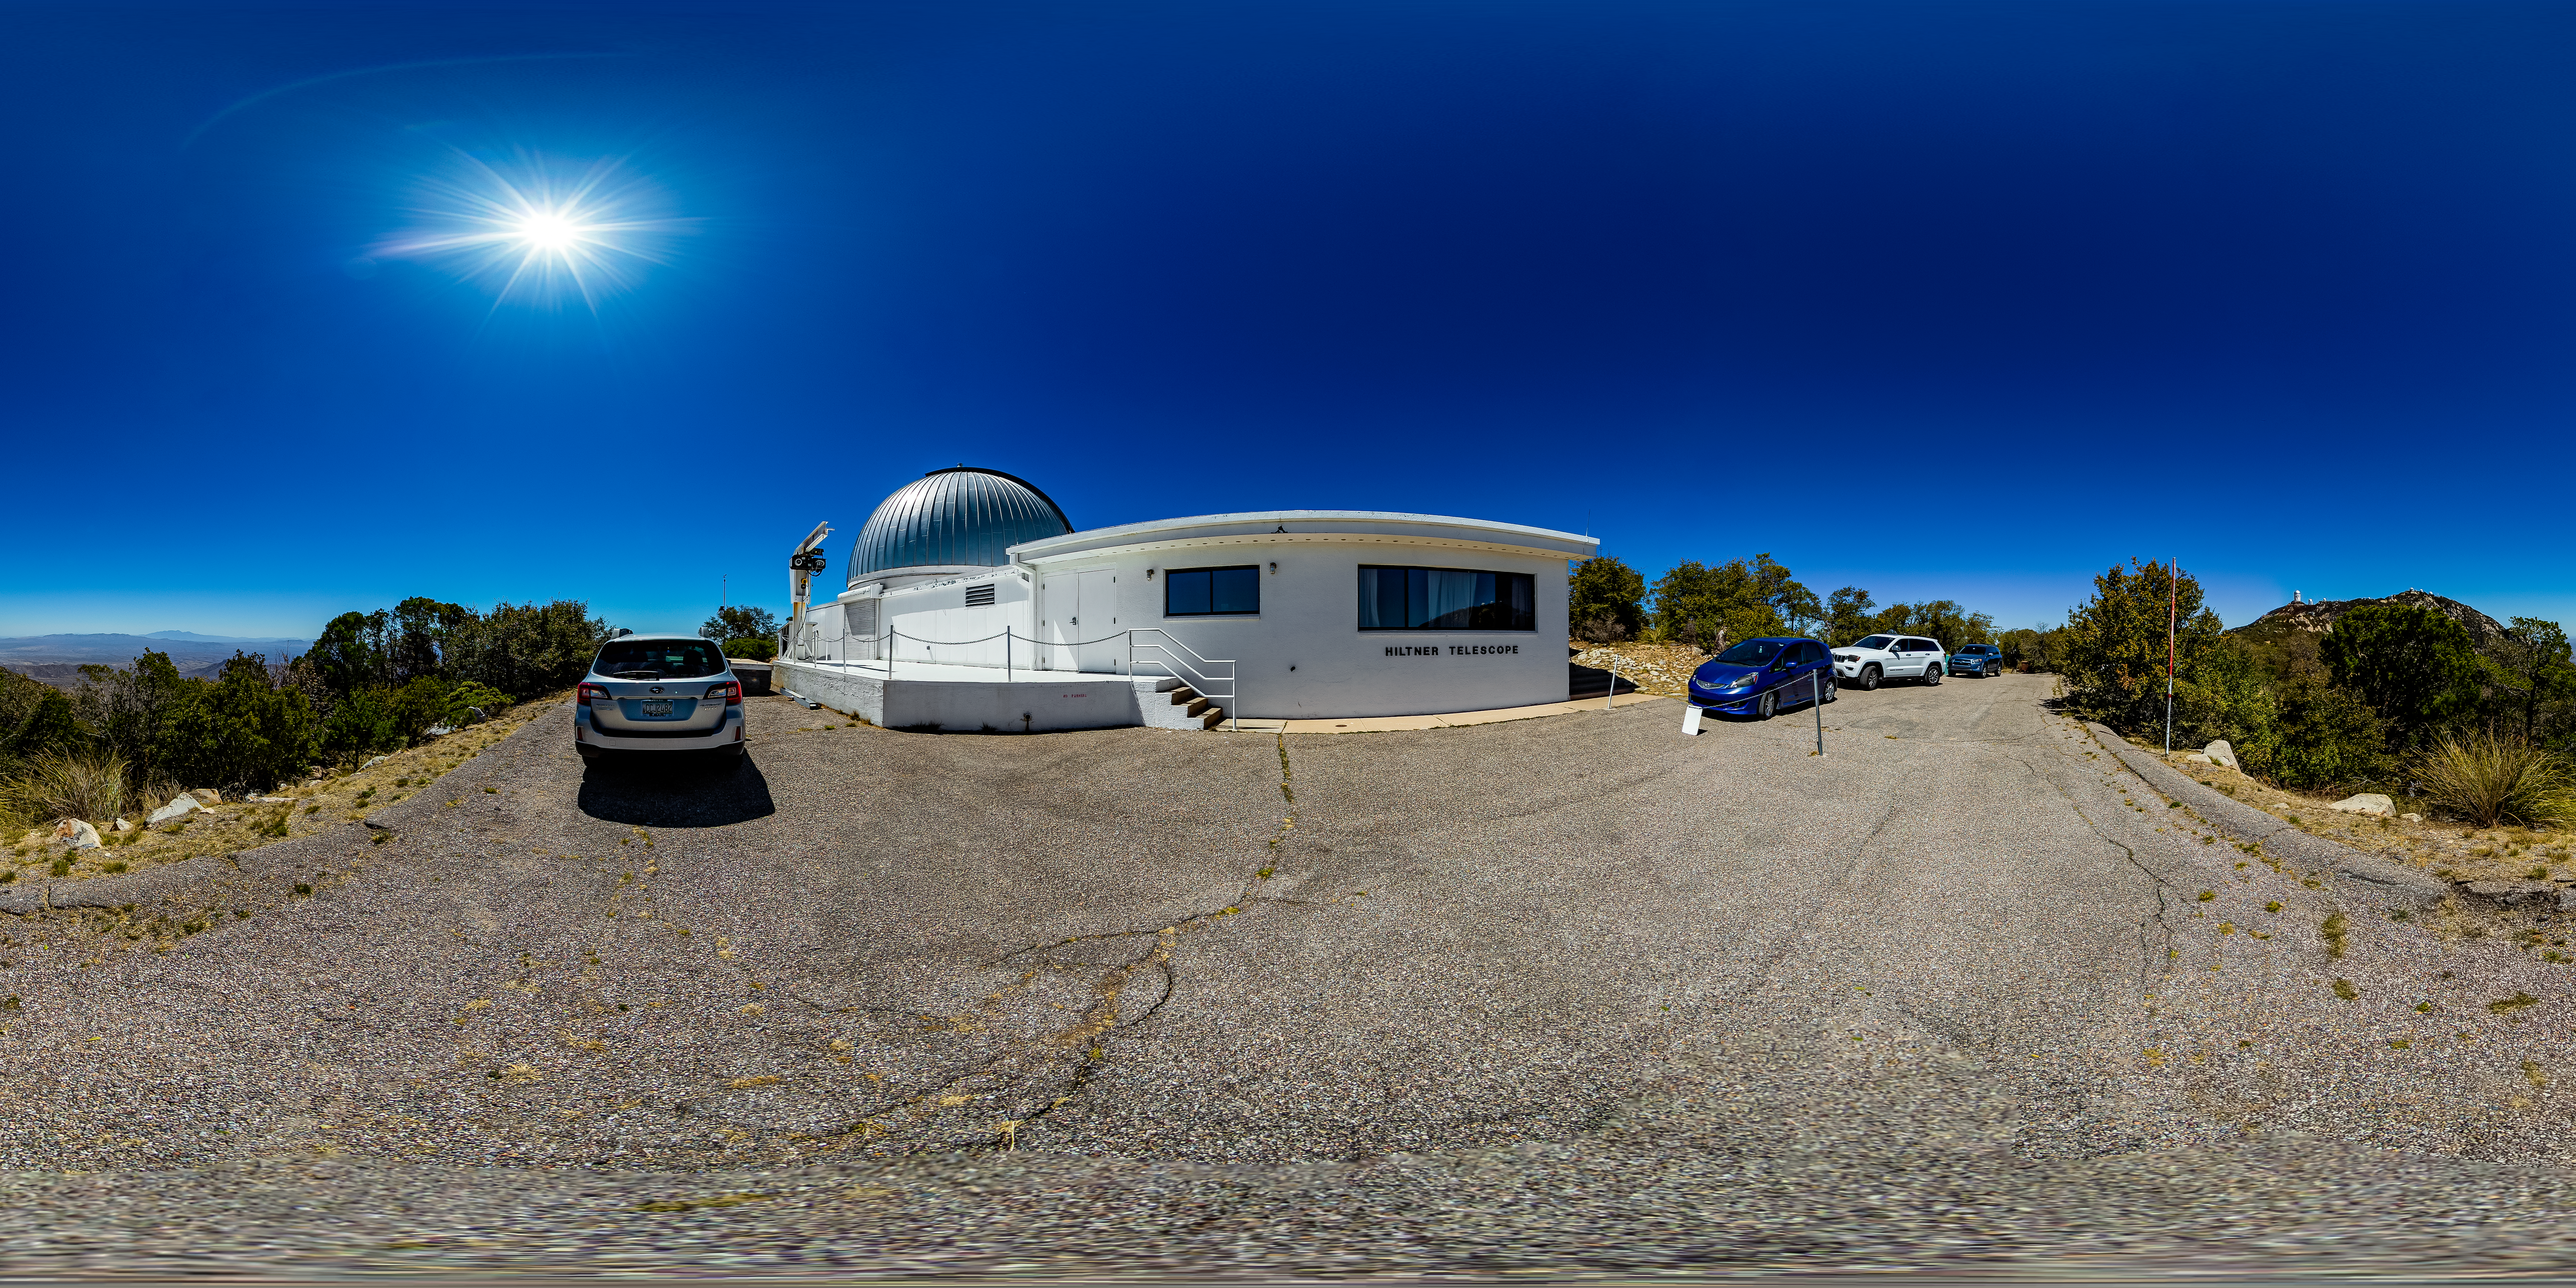

Hiltner 2.4-meter Telescope 360 Panorama

A 360 panorama view of the Hiltner 2.4-meter Telescope located at Kitt Peak National Obsevaotyr (KPNO), a Program of NSF NOIRLab.

Credit: KPNO/NOIRLab/NSF/AURA/T. Matsopoulos